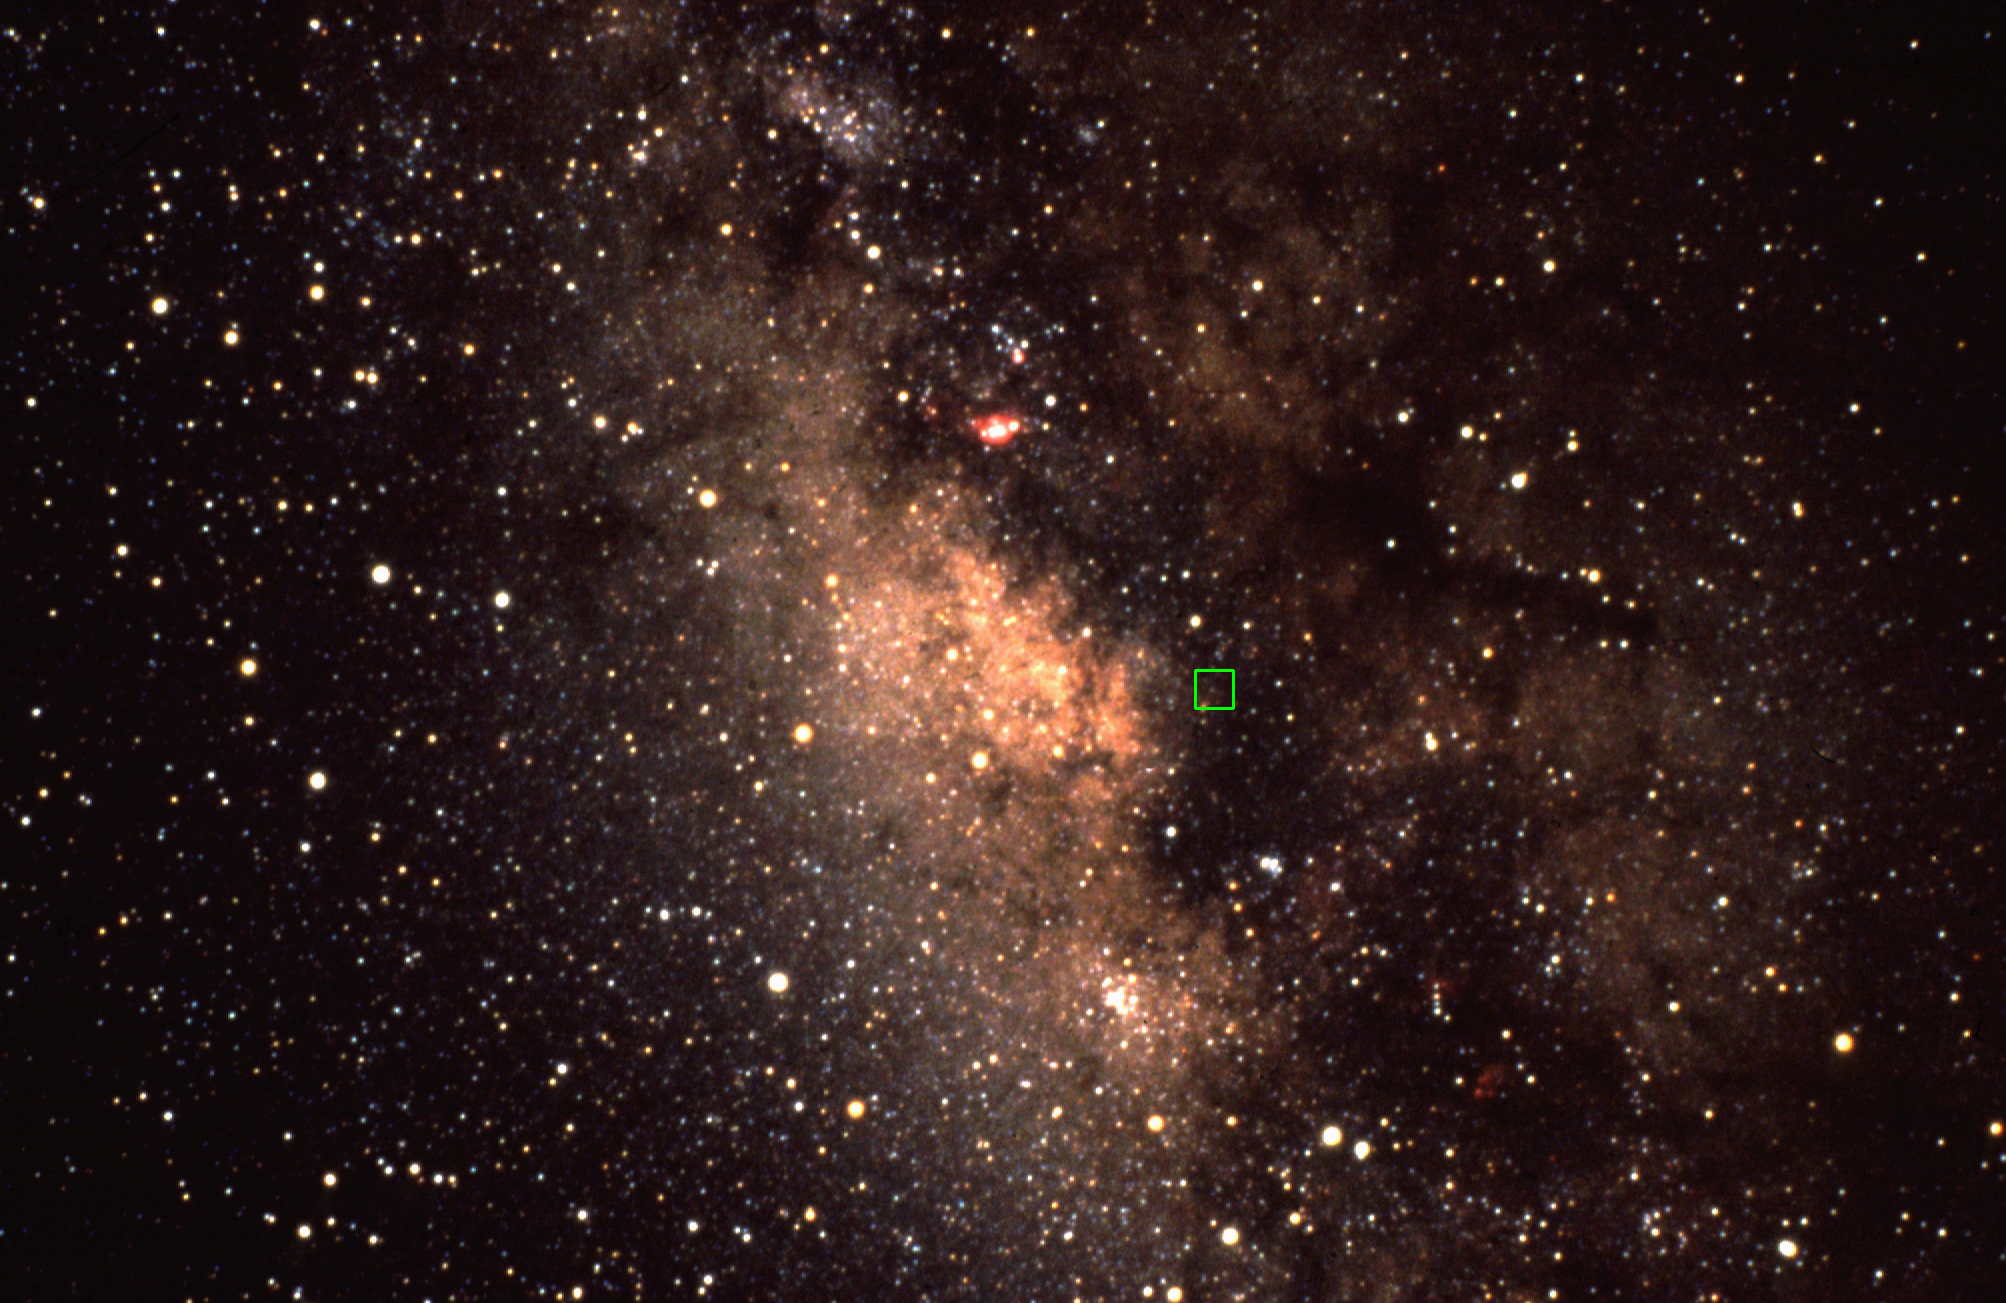

Wide angle view of our own Galaxy

A wide angle view toward the center of our own Milky Way galaxy. This is a modified version of a picture taken by David Talent at the Cerro Tololo Inter-American Observatory in Chile. A box has been added showing the exact location of the Galactic Center: this box is 39 arc minutes on a side, which is the size of the infrared mosaic image taken at Kitt Peak (qv: there'll be a cross-reference when it's posted).

Credit: David Talent/NOIRLab/NSF/AURA/